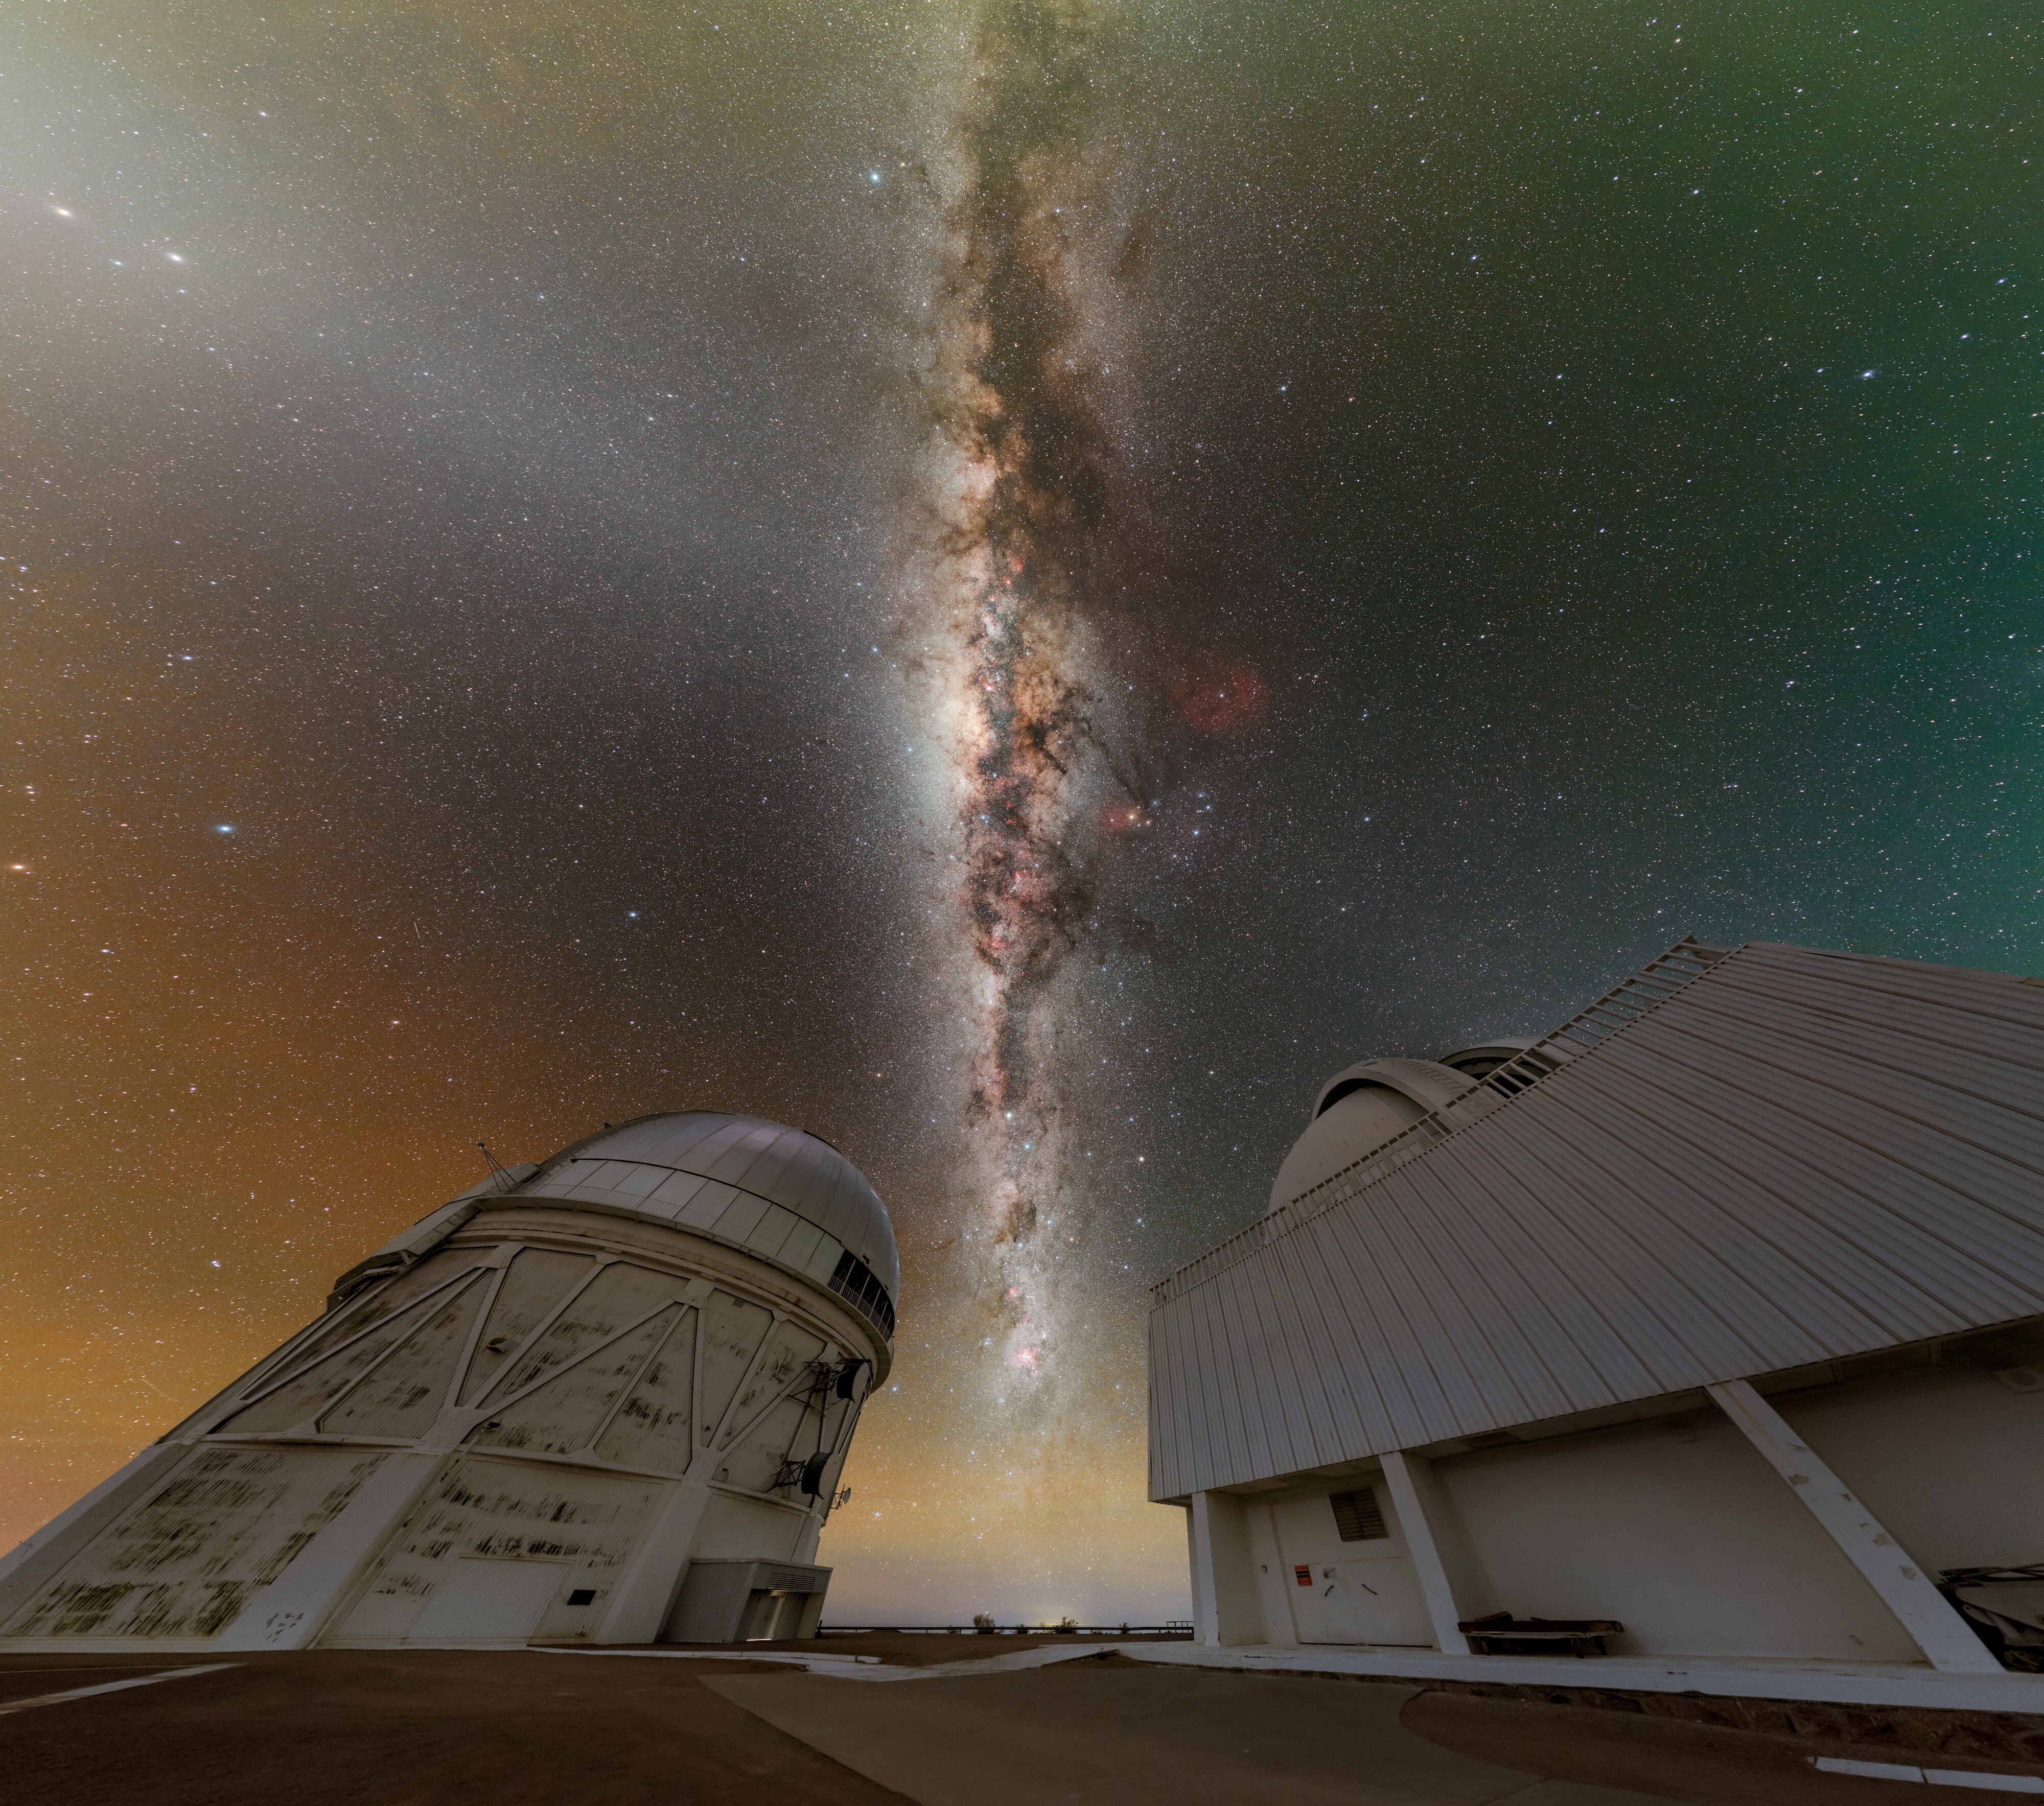

Navigating the Milky Way

The Milky Way, looking like a river of stars and dust, stretches between the Víctor M. Blanco 4-meter Telescope (left) and the SMARTS–GSU 1.5-meter Telescope (right) over the U.S. National Science Foundation Cerro Tololo Inter-American Observatory (CTIO), a Program of NSF NOIRLab. And, like a vast river, the Milky Way can be hard to navigate without some stellar guides: constellations. Among them, Sagittarius (left of center) is particularly important as it has an iconic asterism, called the Teapot, that points toward the center of our galaxy, where the supermassive black hole known as Sagittarius A* resides. Nearby, Scorpius (right of center) is a standout feature in the sky with its bright red supergiant star Antares. Often called the ‘heart’ of the scorpion, Antares can point the way to the Galactic core as well.

This image is part of a fulldome photo. You can also see it as a panorama.

This photo was taken as part of the NOIRLab 2022 Photo Expedition to all the NOIRLab sites. Petr Horálek, the photographer, is a NOIRLab Audiovisual Ambassador.

Credit: CTIO/NOIRLab/NSF/AURA/P. Horálek (Institute of Physics in Opava), M. Kosari